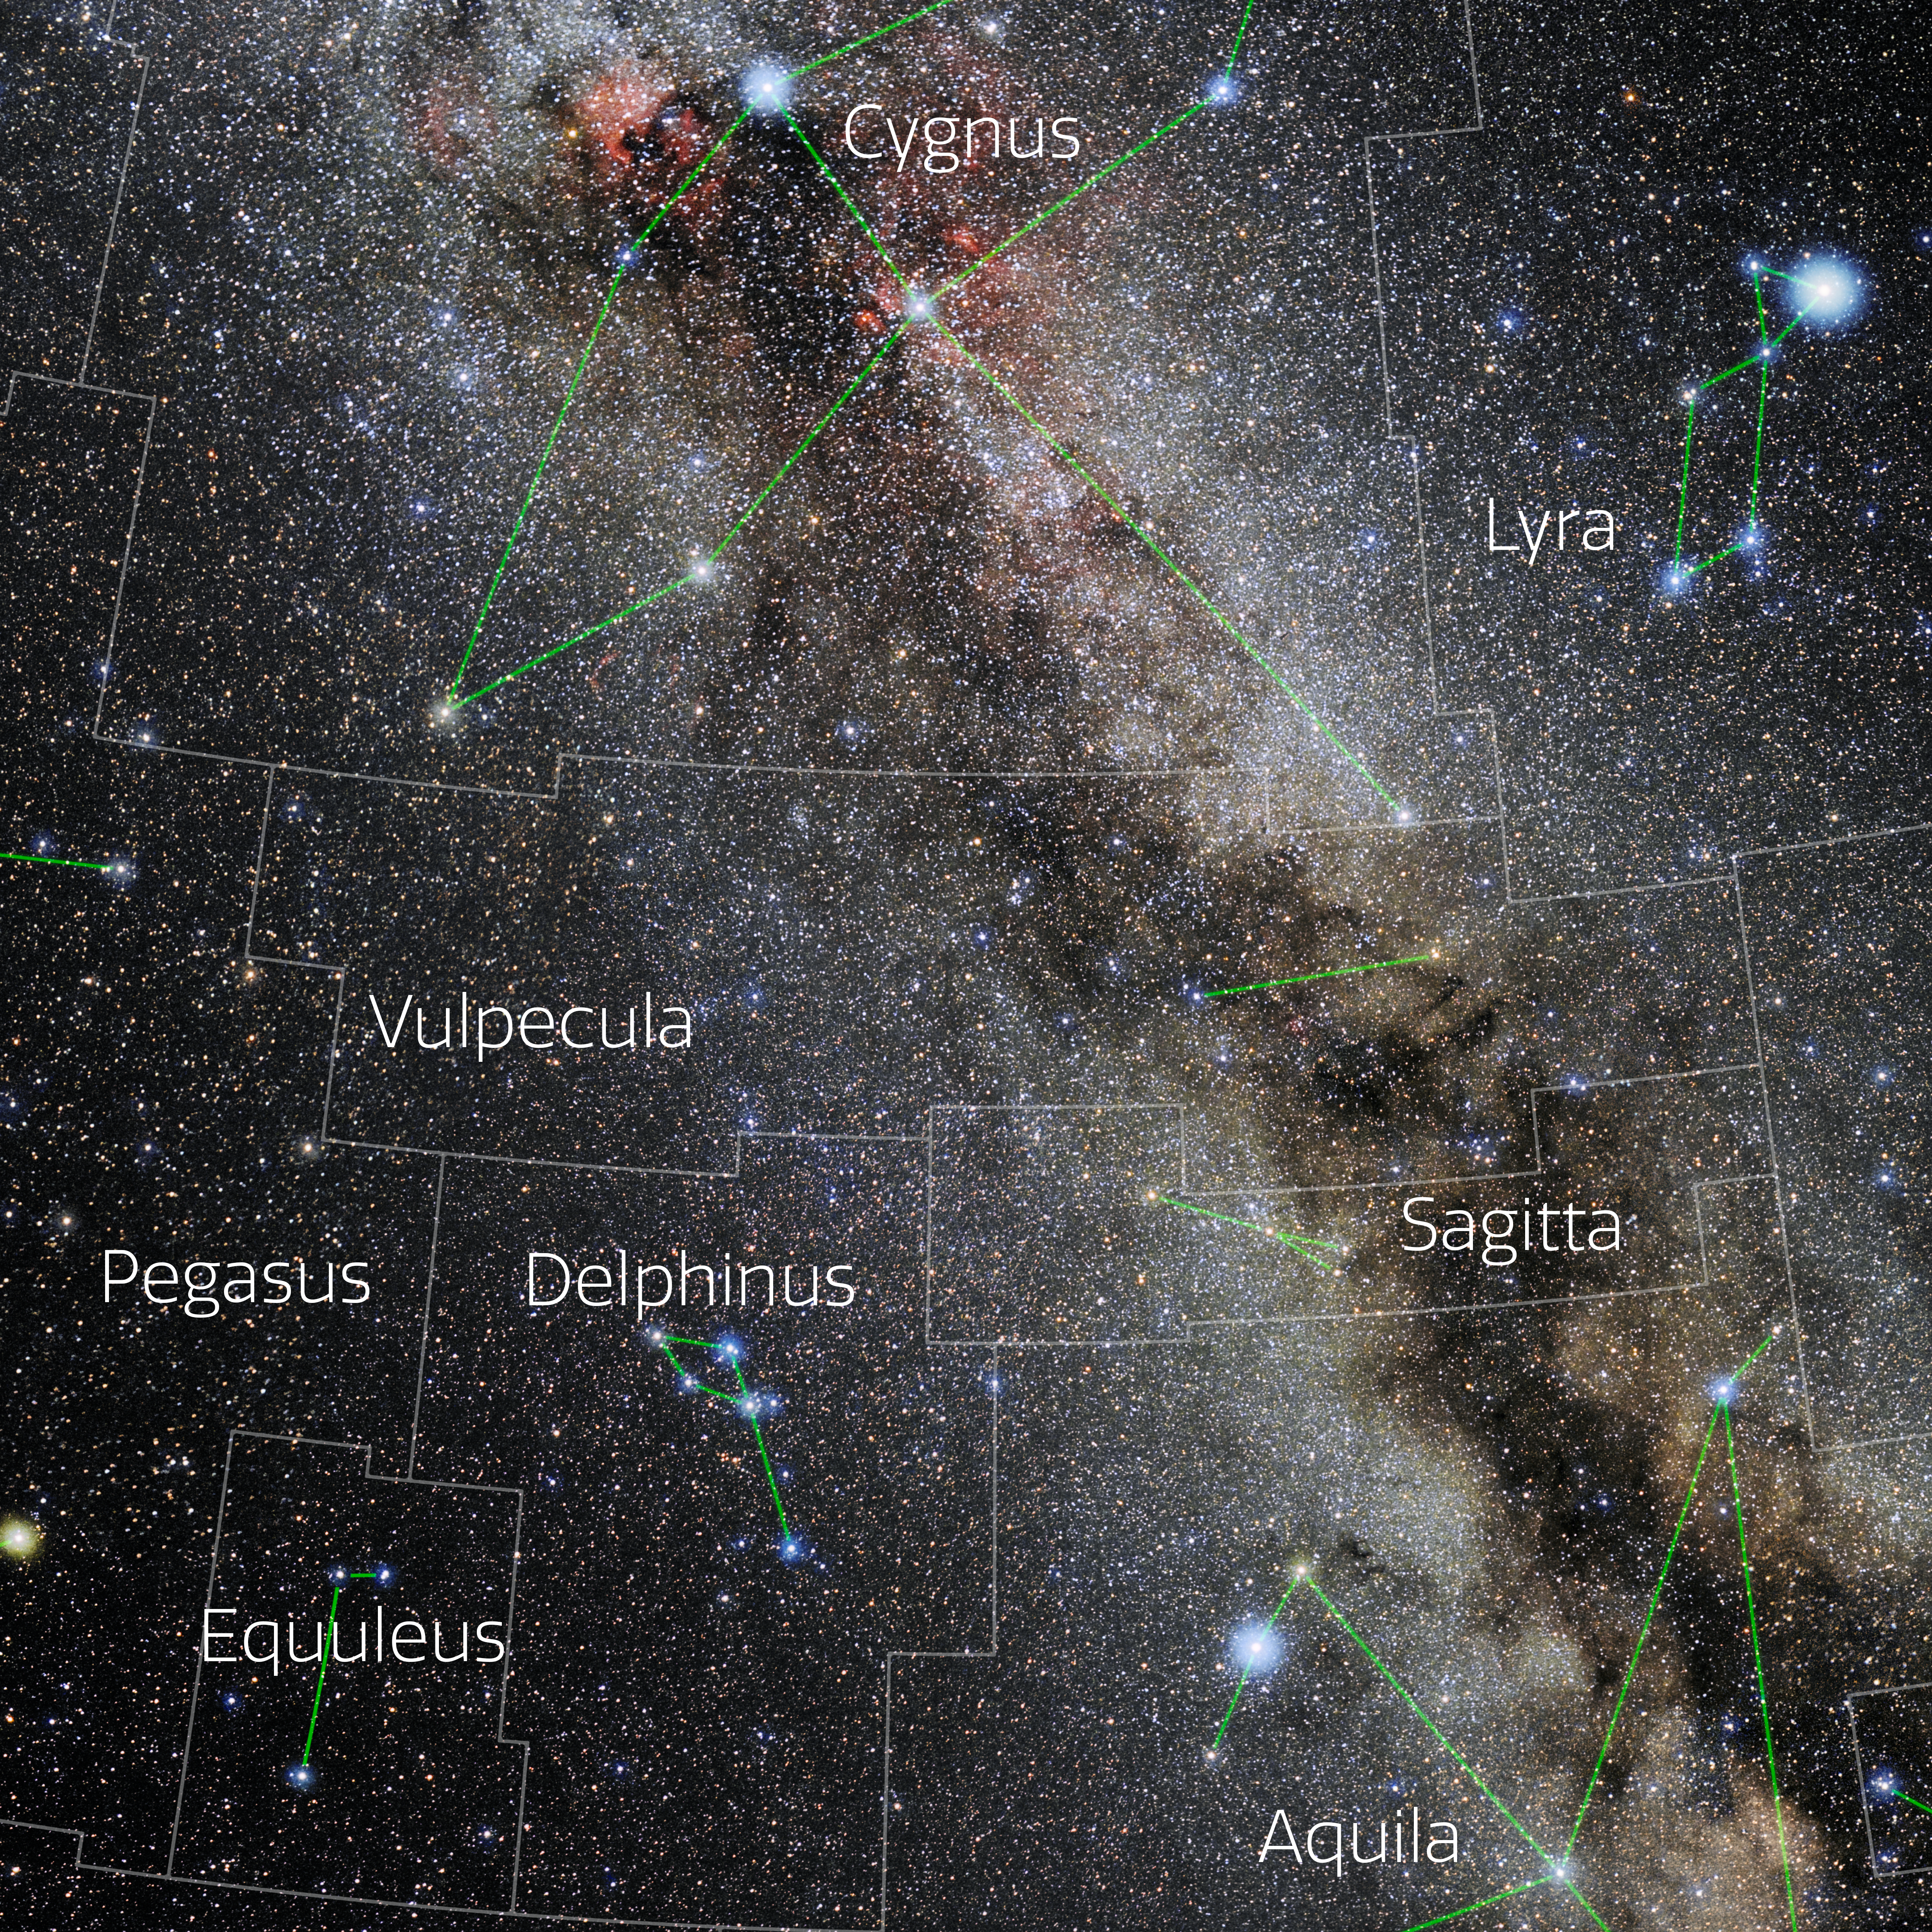

Vulpecula (Annotated)

Photo of the constellation Vulpecula with annotations from IAU and Sky & Telescope. Here is the non-annotated version.

Credit: E. Slawik/NOIRLab/NSF/AURA/M. Zamani